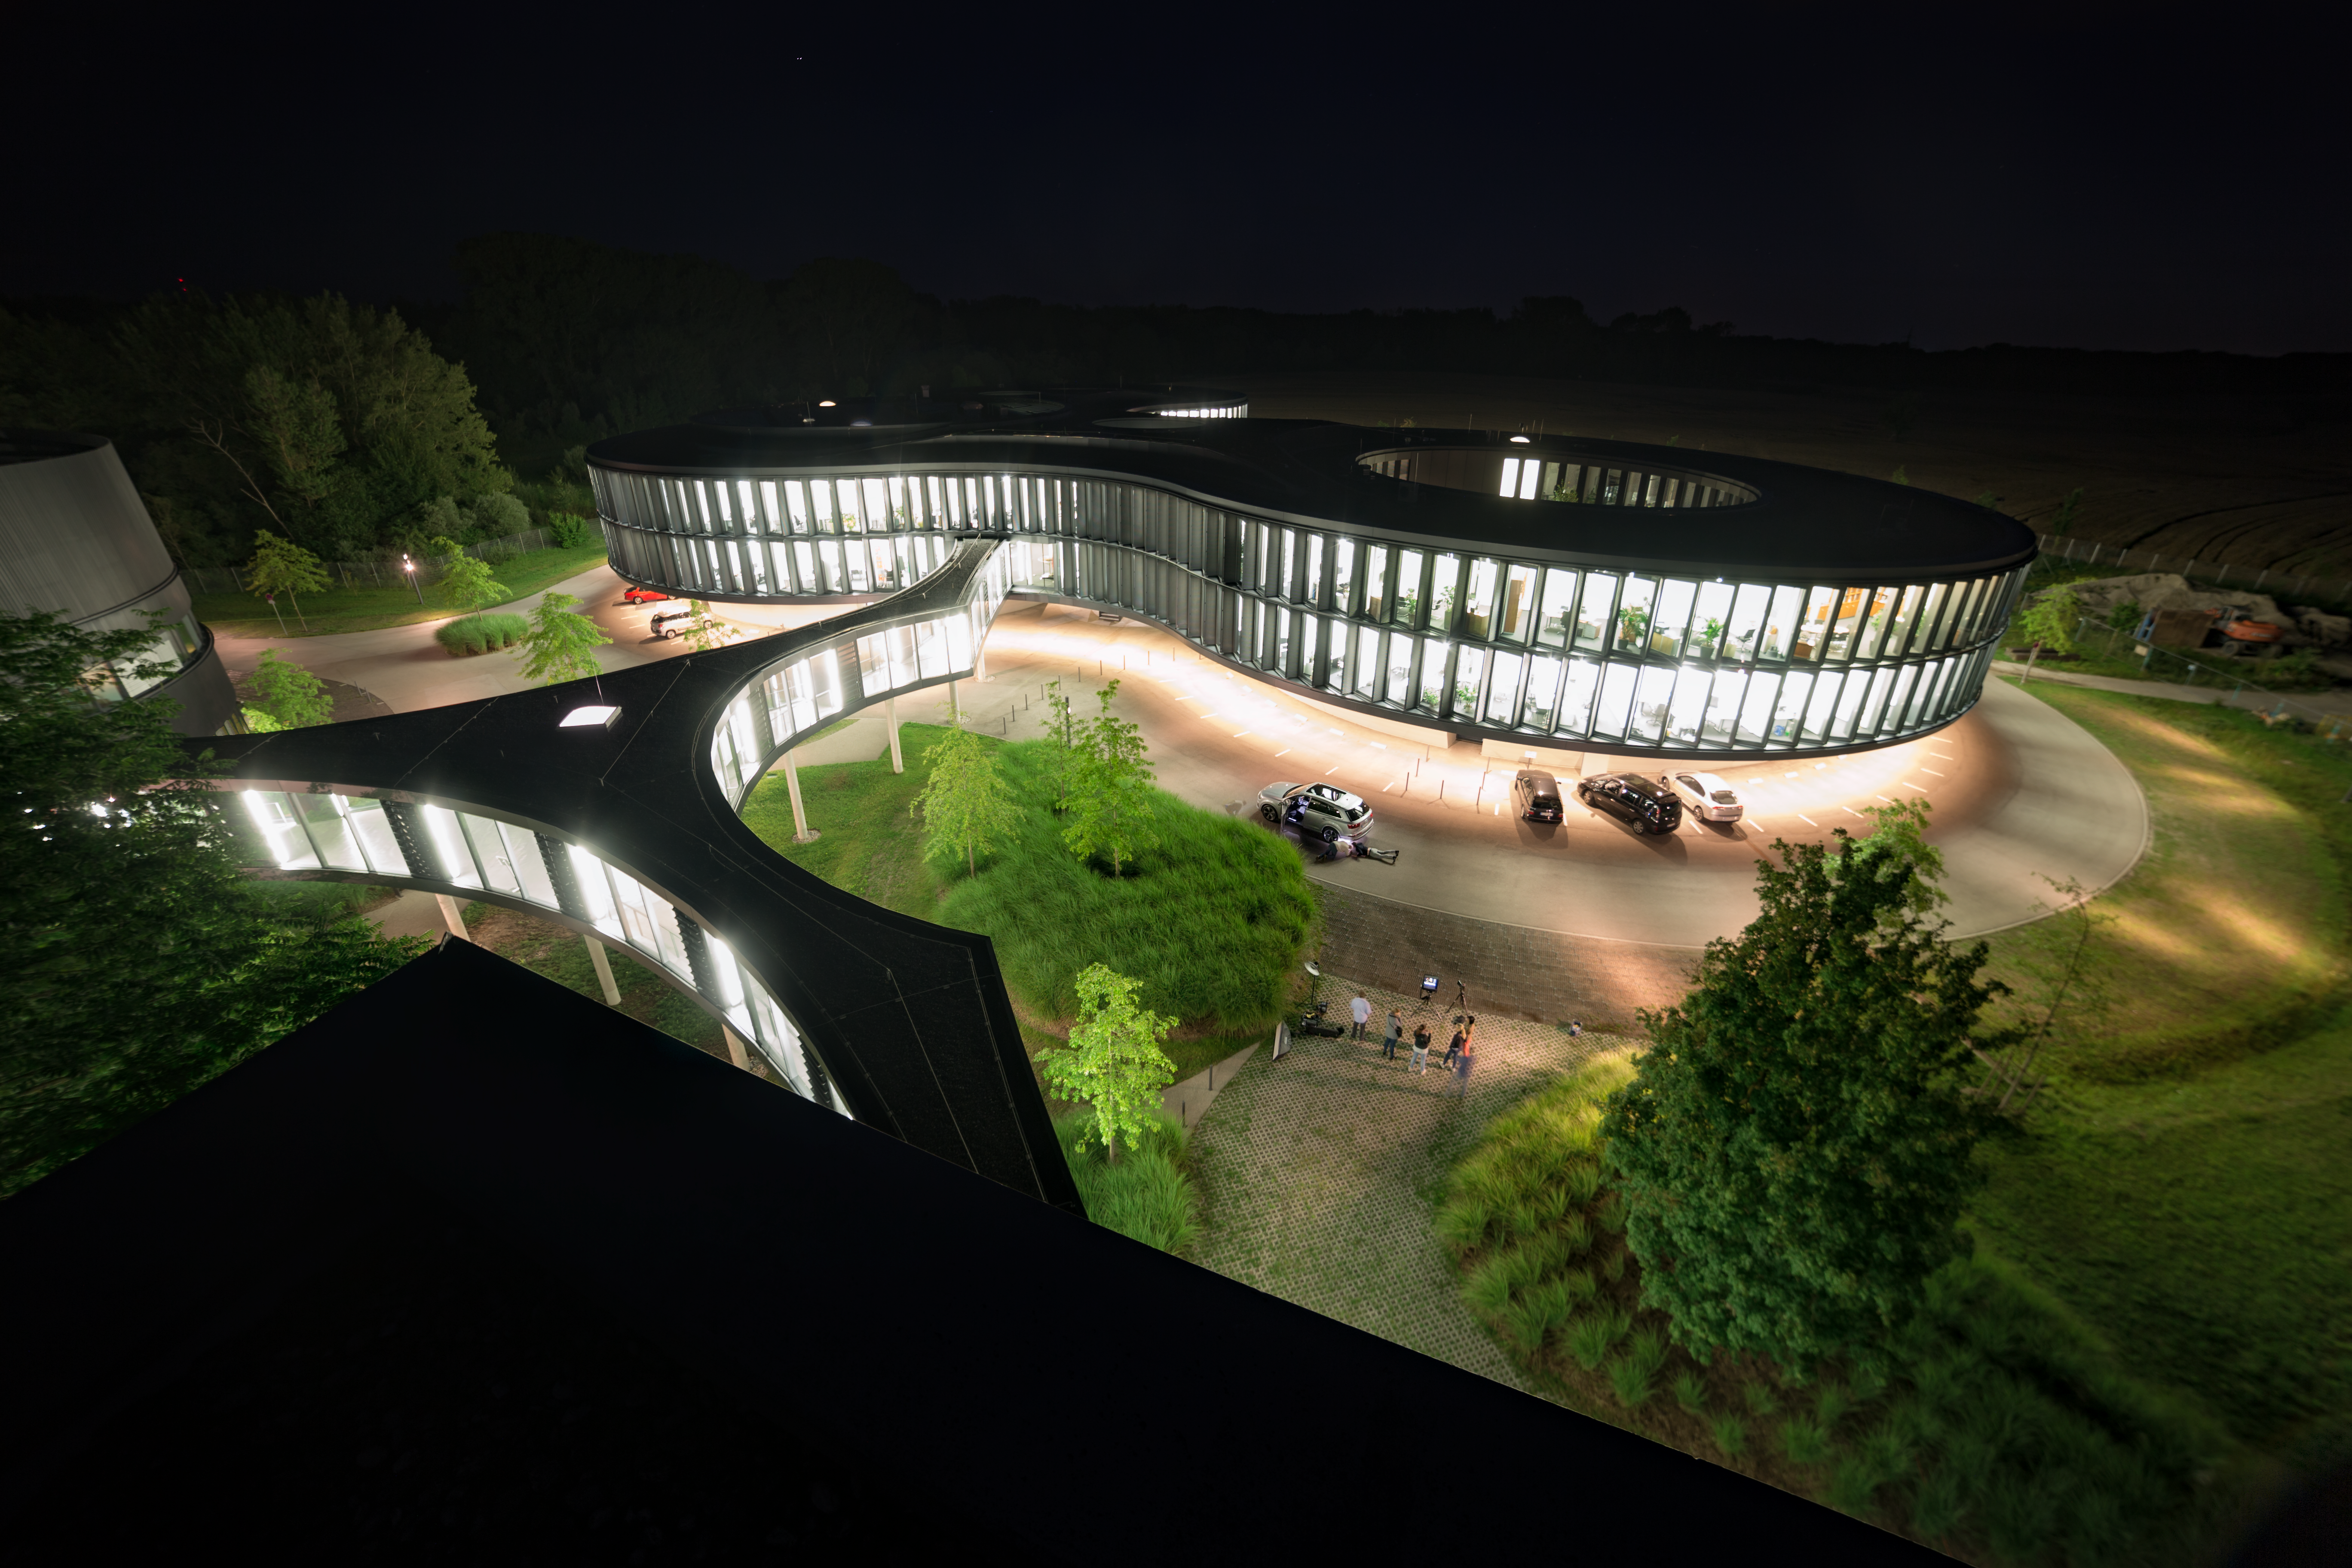

ESO HQ at Night

ESO Headquarters in Garching bei München, Germany lit up at night for a photoshoot.

Credit: ESO/P. Horálek